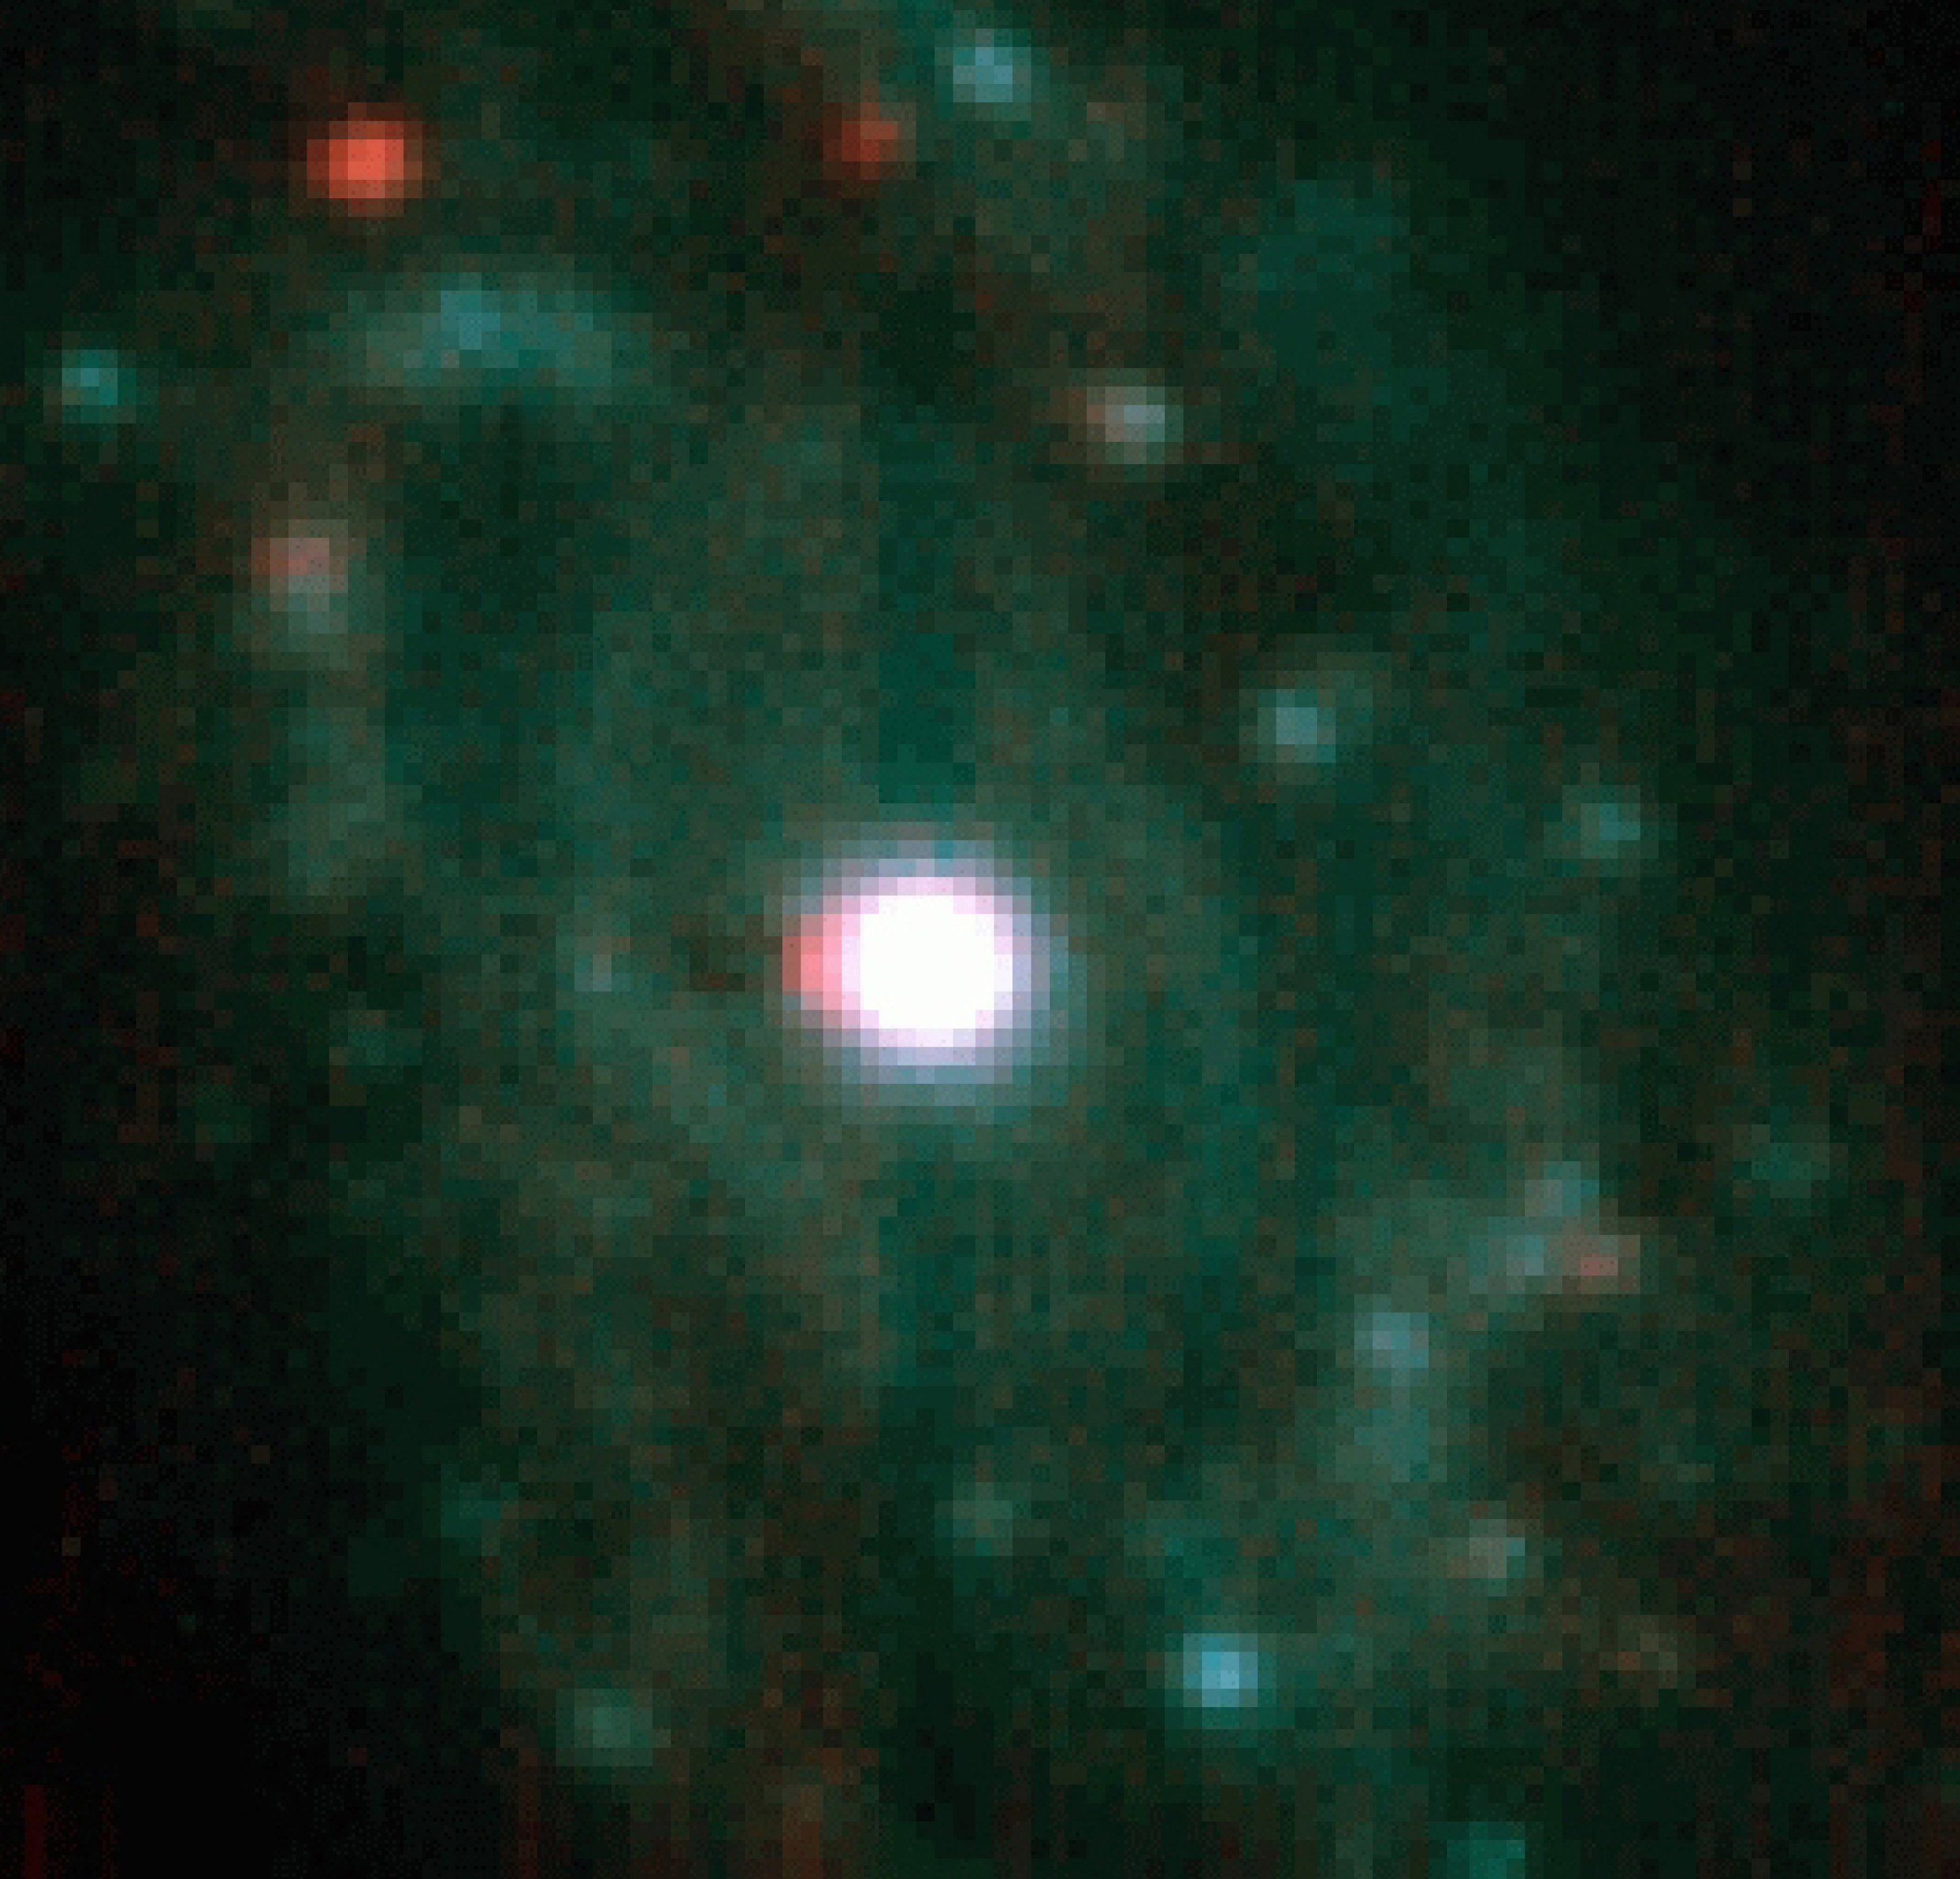

NGC 1365 central region in infrared light

As seen in this composite image, based on exposures in two infrared-wavebands with the ISAAC multi-mode instrument, the nucleus is also very bright in infrared light. Moreover, this infrared view penetrates further into the obscuring dust to reveal several intriguing, red objects. The reddest two to the N-NE coincide with very compact and intense radio sources which are probably supernova remnants. In others, we are seeing the radiation from dust heated by Super Star Clusters. Combination of 15-min Ks (2.16 µm) and L(3.8 µm) band images made with the Long Wavelength arm plus chopping at the telescope secondary mirror. The field is 17 x 16.5 arcsec 2 with North at the top and East to the left.

Credit: ESO